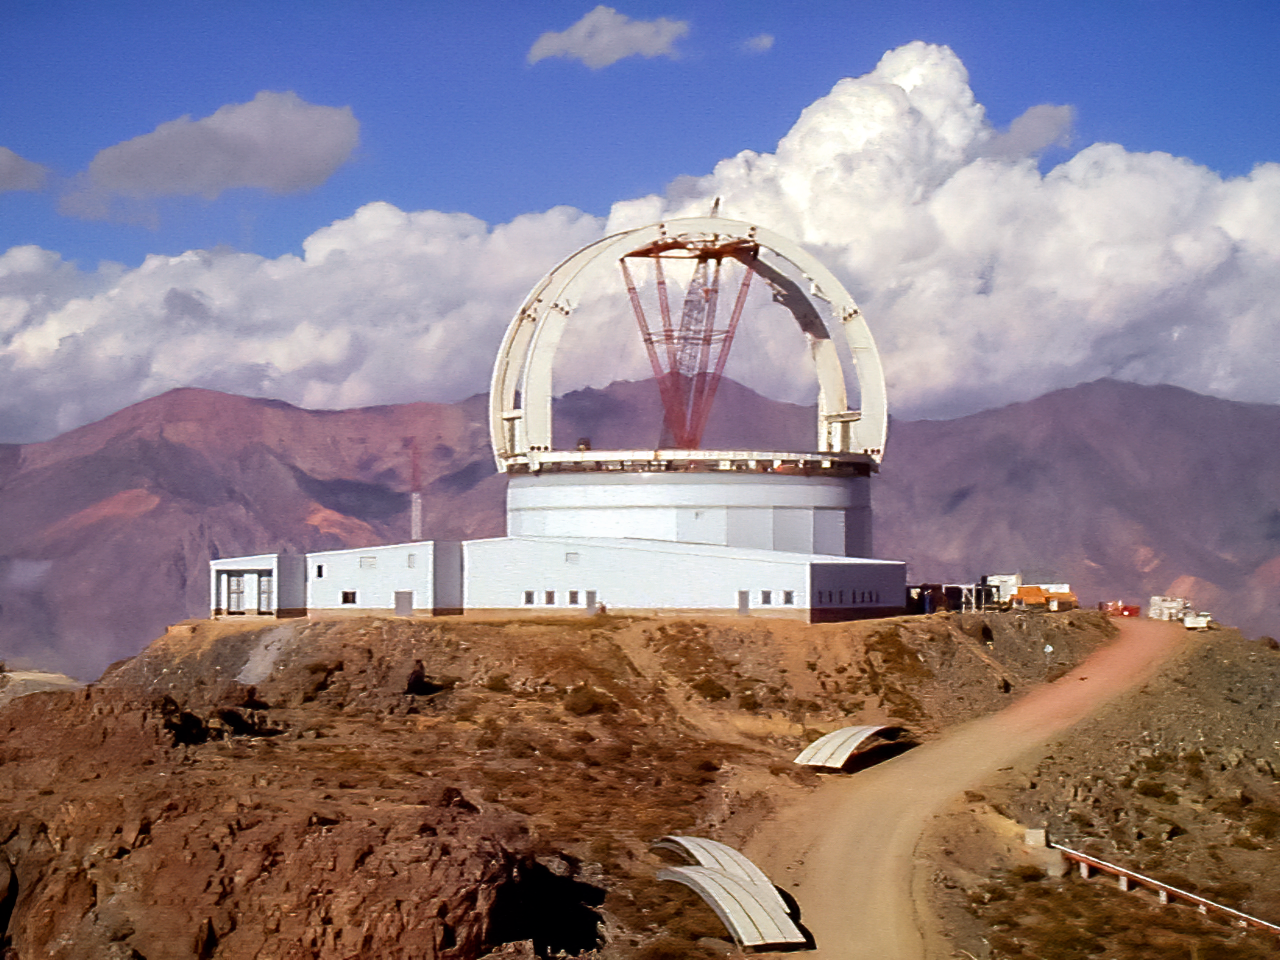

Gemini South under construction

Gemini 8-m telescope Cerro Pachon site progress on february 22, 1998.

Credit: International Gemini Observatory/NOIRLab/NSF/AURA